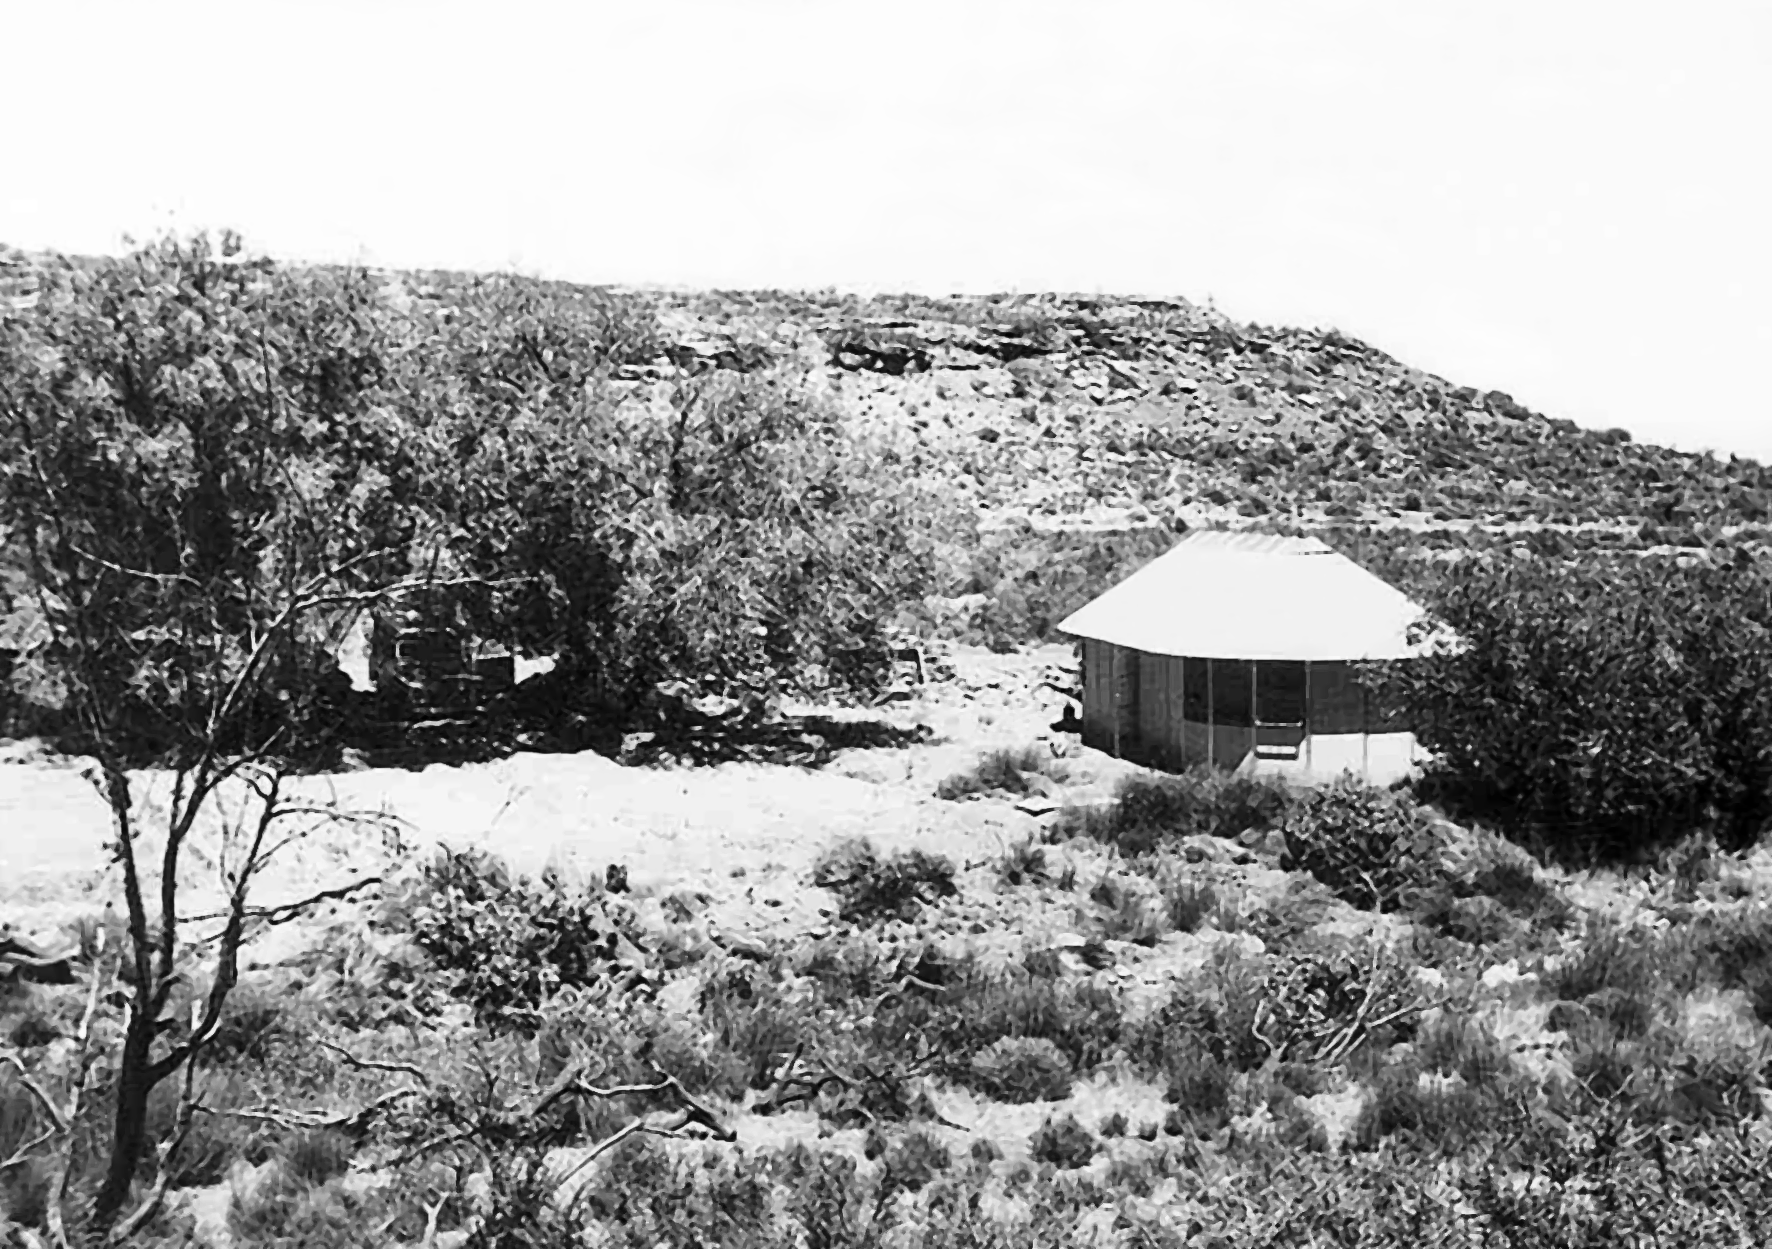

Rockdale Staff housing

Site testing in South Africa, February 1961 to March 1963.

Credit: ESO